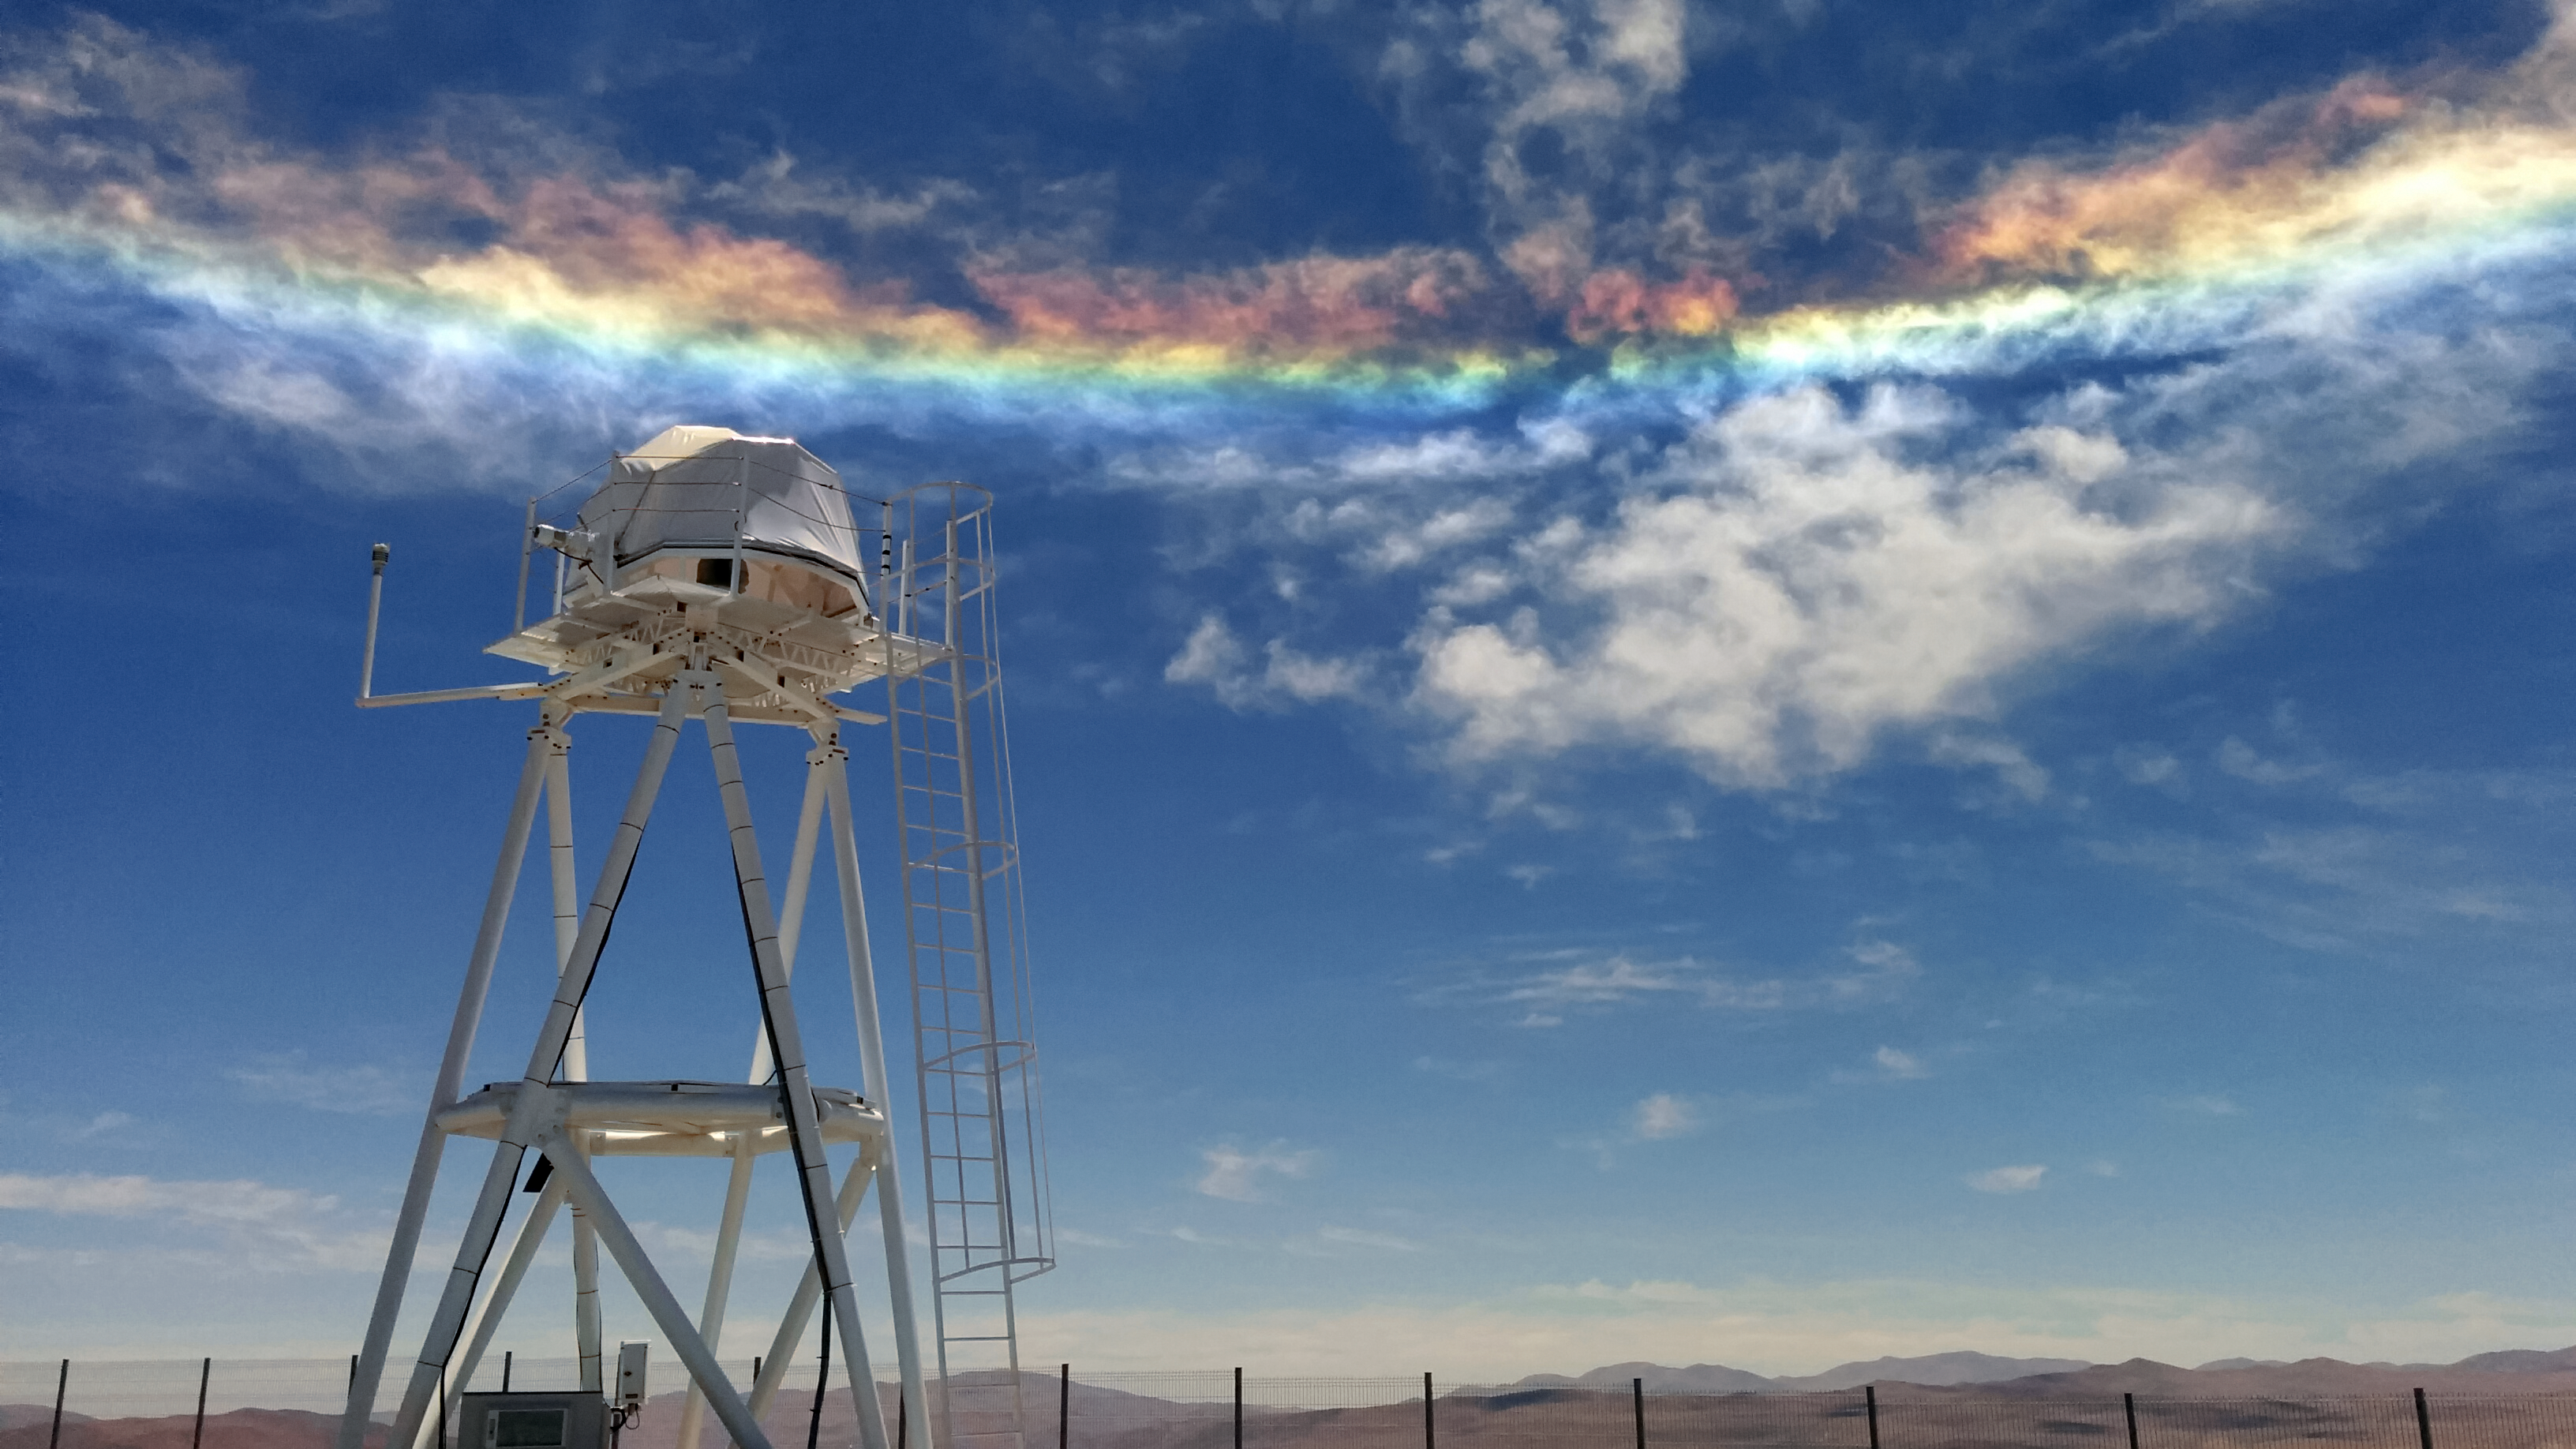

Caught up in the clouds

Sky phenomena are not reserved for the night alone. Despite its deceptive appearance, this light show is not a rainbow, but something more unusual. Here a relatively rare instance of a circumhorizontal arc, caused by particular refraction of light, casts vivid colours in the clouds over one of the ESO observatory sites in Chile.

Credit: G. Ávila/ESO